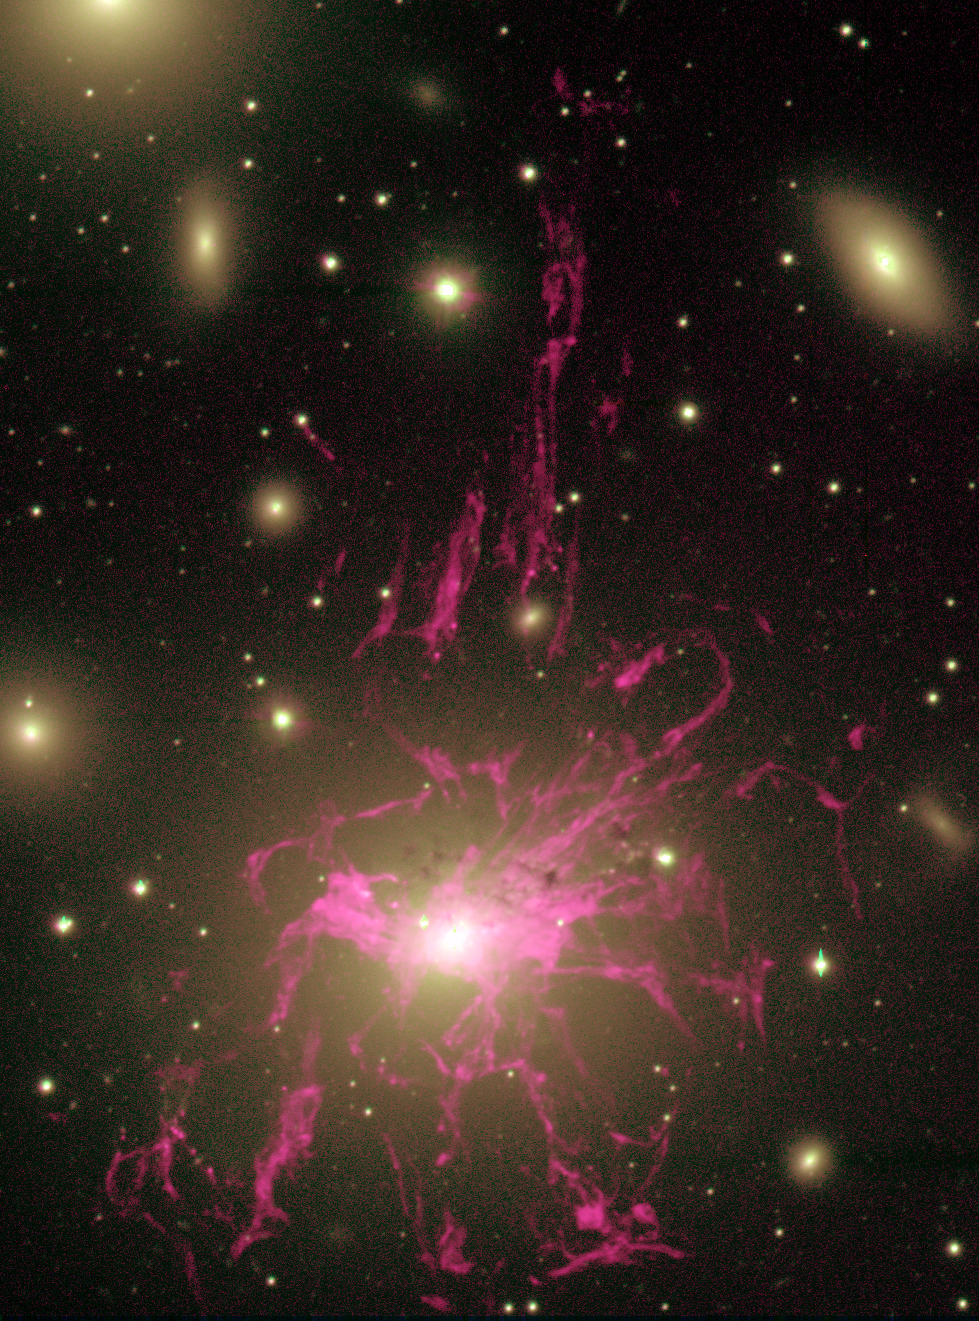

NGC 1275

This image shows a deep Hydrogen-alpha image of the brightest X-ray source in the sky, NGC1275, taken by the WIYN 3.5-meter telescope at Kitt Peak National Observatory near Tucson, AZ, in 1999.

The filaments emanating from this galaxy are produced through largely unknown mechanisms, but they likely are the result of an interaction between the black hole in the center of the galaxy and the intracluster medium surrounding it. (The glowing background objects in this image are galaxies in that same galaxy cluster.)

At a distance of about 230 million light-years, this is the nearest example to Earth of such vast structures, which are seen surrounding the most massive galaxies throughout the Universe.

Credit: C. Conselice/Caltech and WIYN/NOIRLab/NSF/AURA